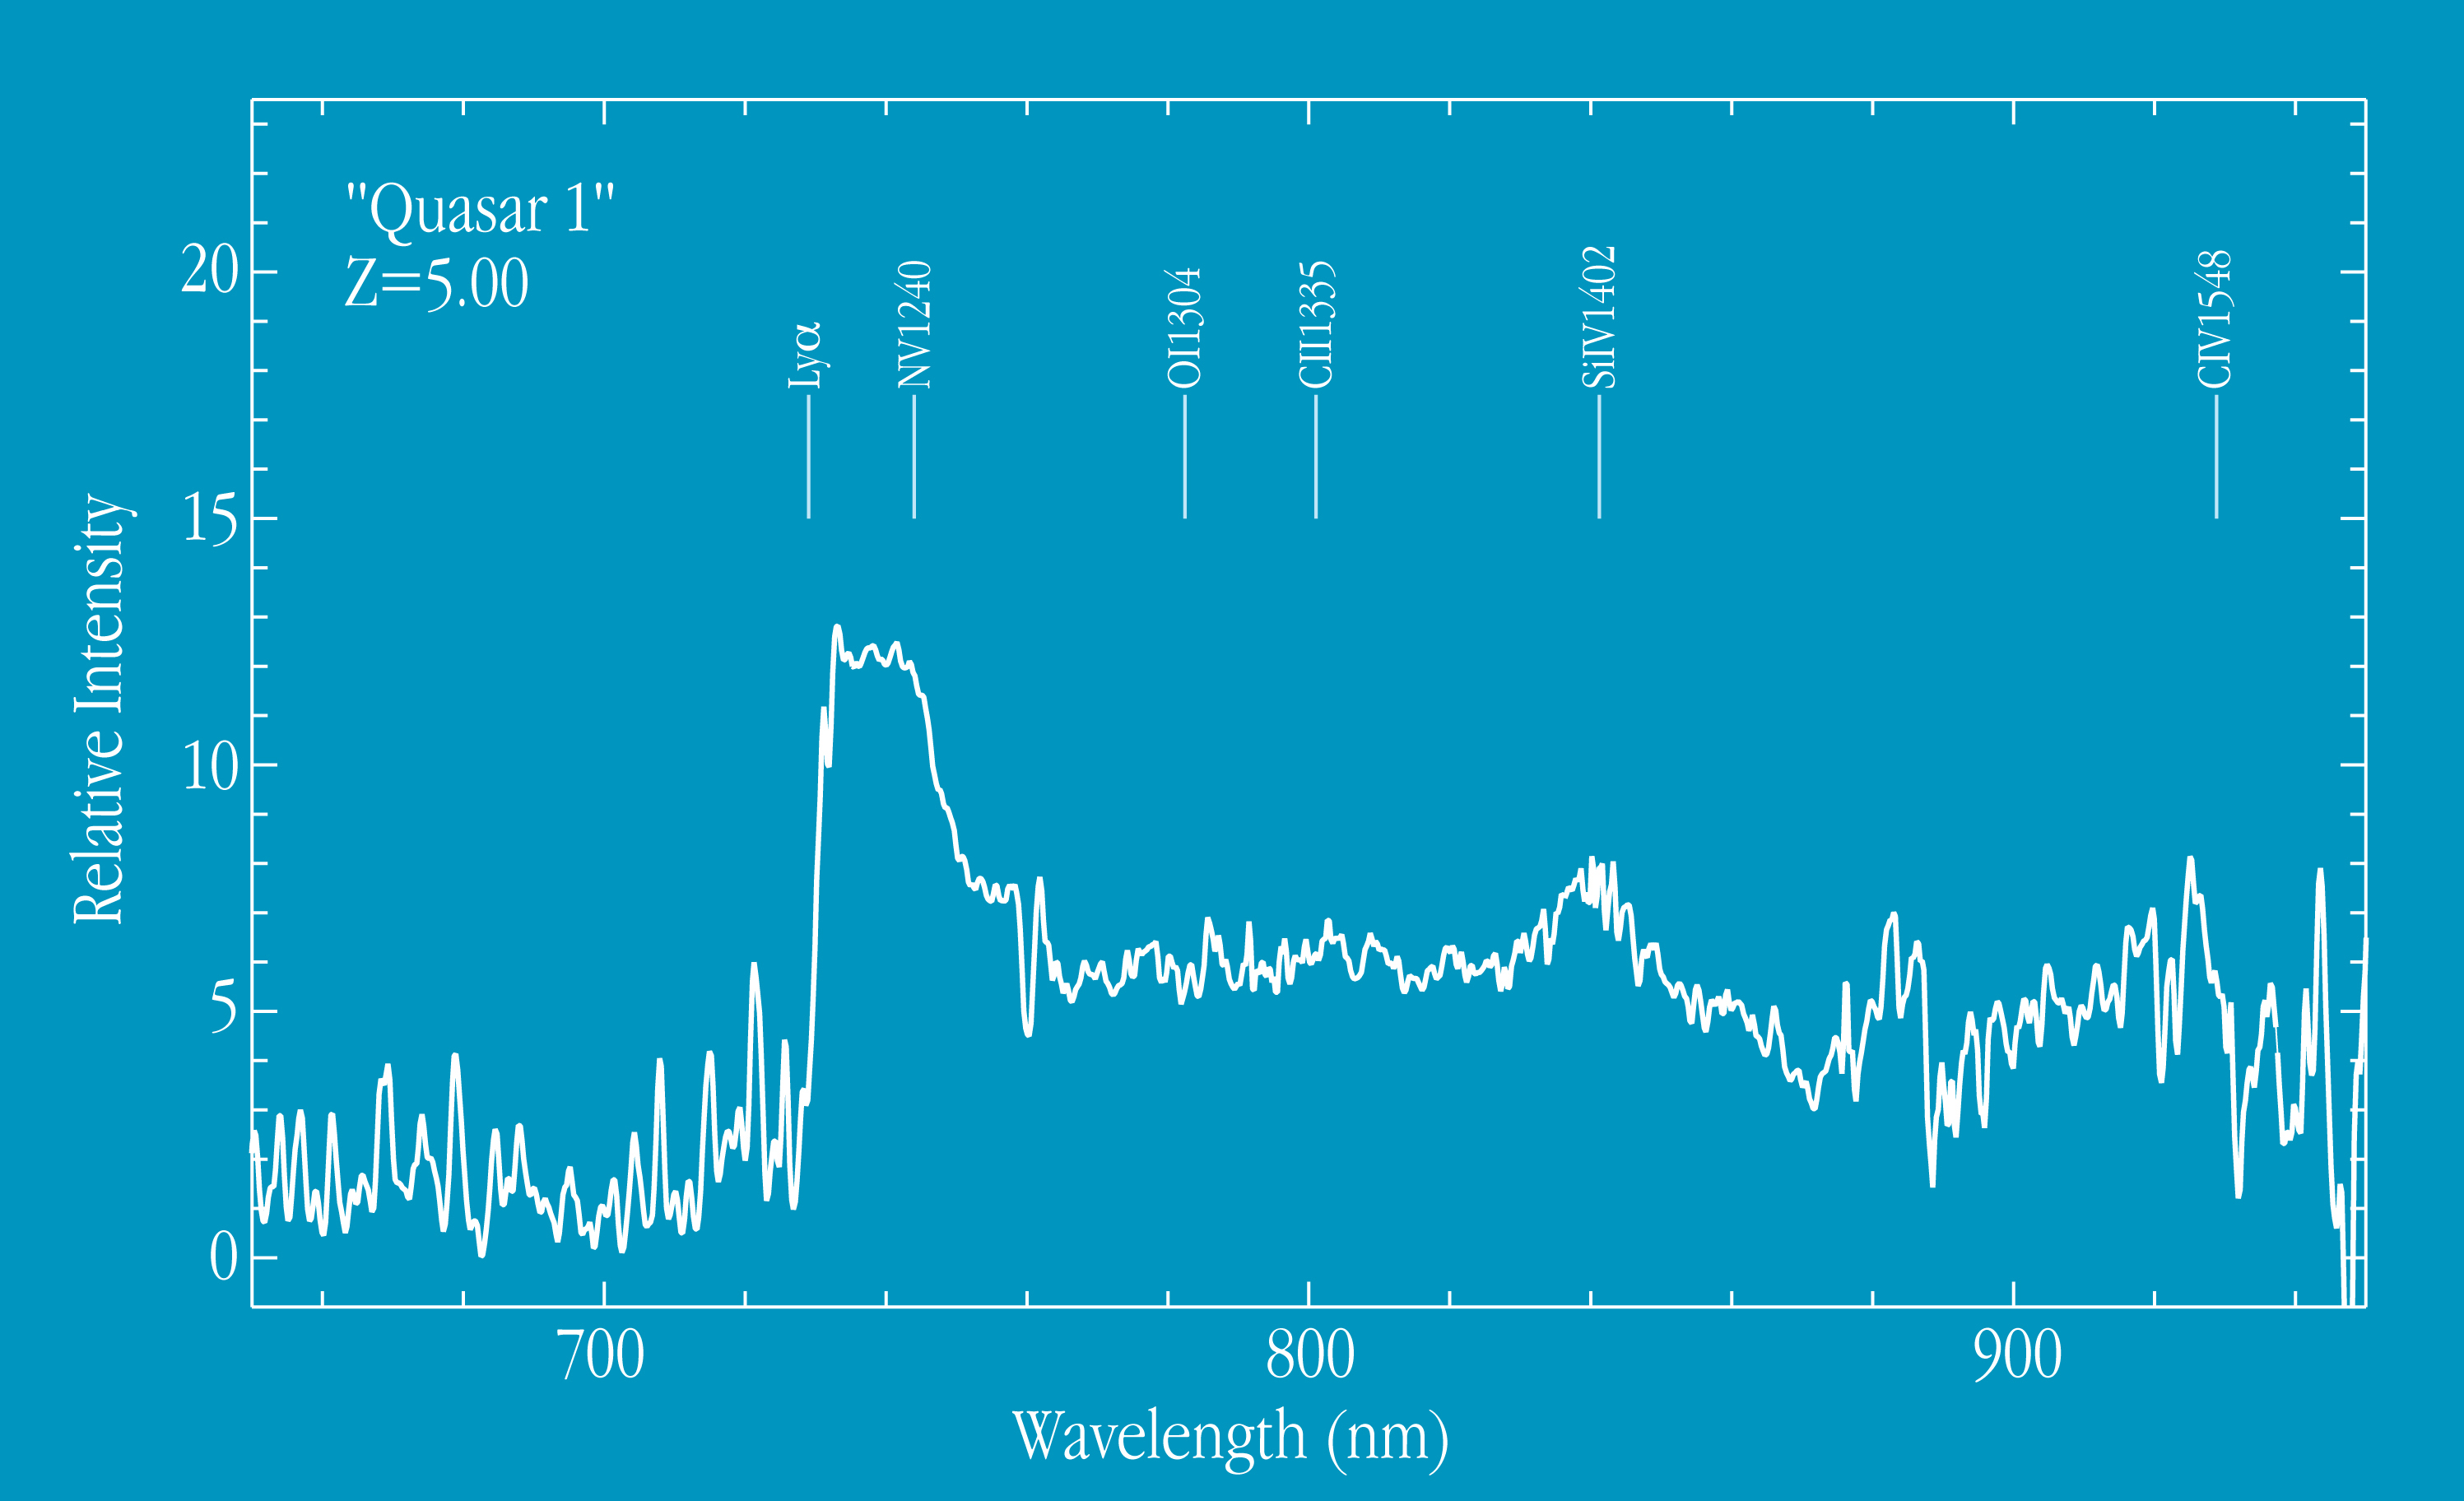

Spectrum of quasar at Z=5.00

This chart shows the spectrum of "Quasar 1", one of the most distant objects known in the Universe. Quasar 1" has a redshift of no less than 5.0. It was discovered by X. Fan et al. within the Sloan Digital Sky Survey Collaboration and is one of the most distant objects known at present. Its light was emitted when the age of the Universe was only a few percent of its present value. When studied in detail, this high-quality FORS spectrum will provide accurate information on the chemical composition of the gas in these remote objects. The spectrum was obtained in the long-slit spectroscopy mode of FORS1. The total exposure time was 60 minutes.

Credit: ESO